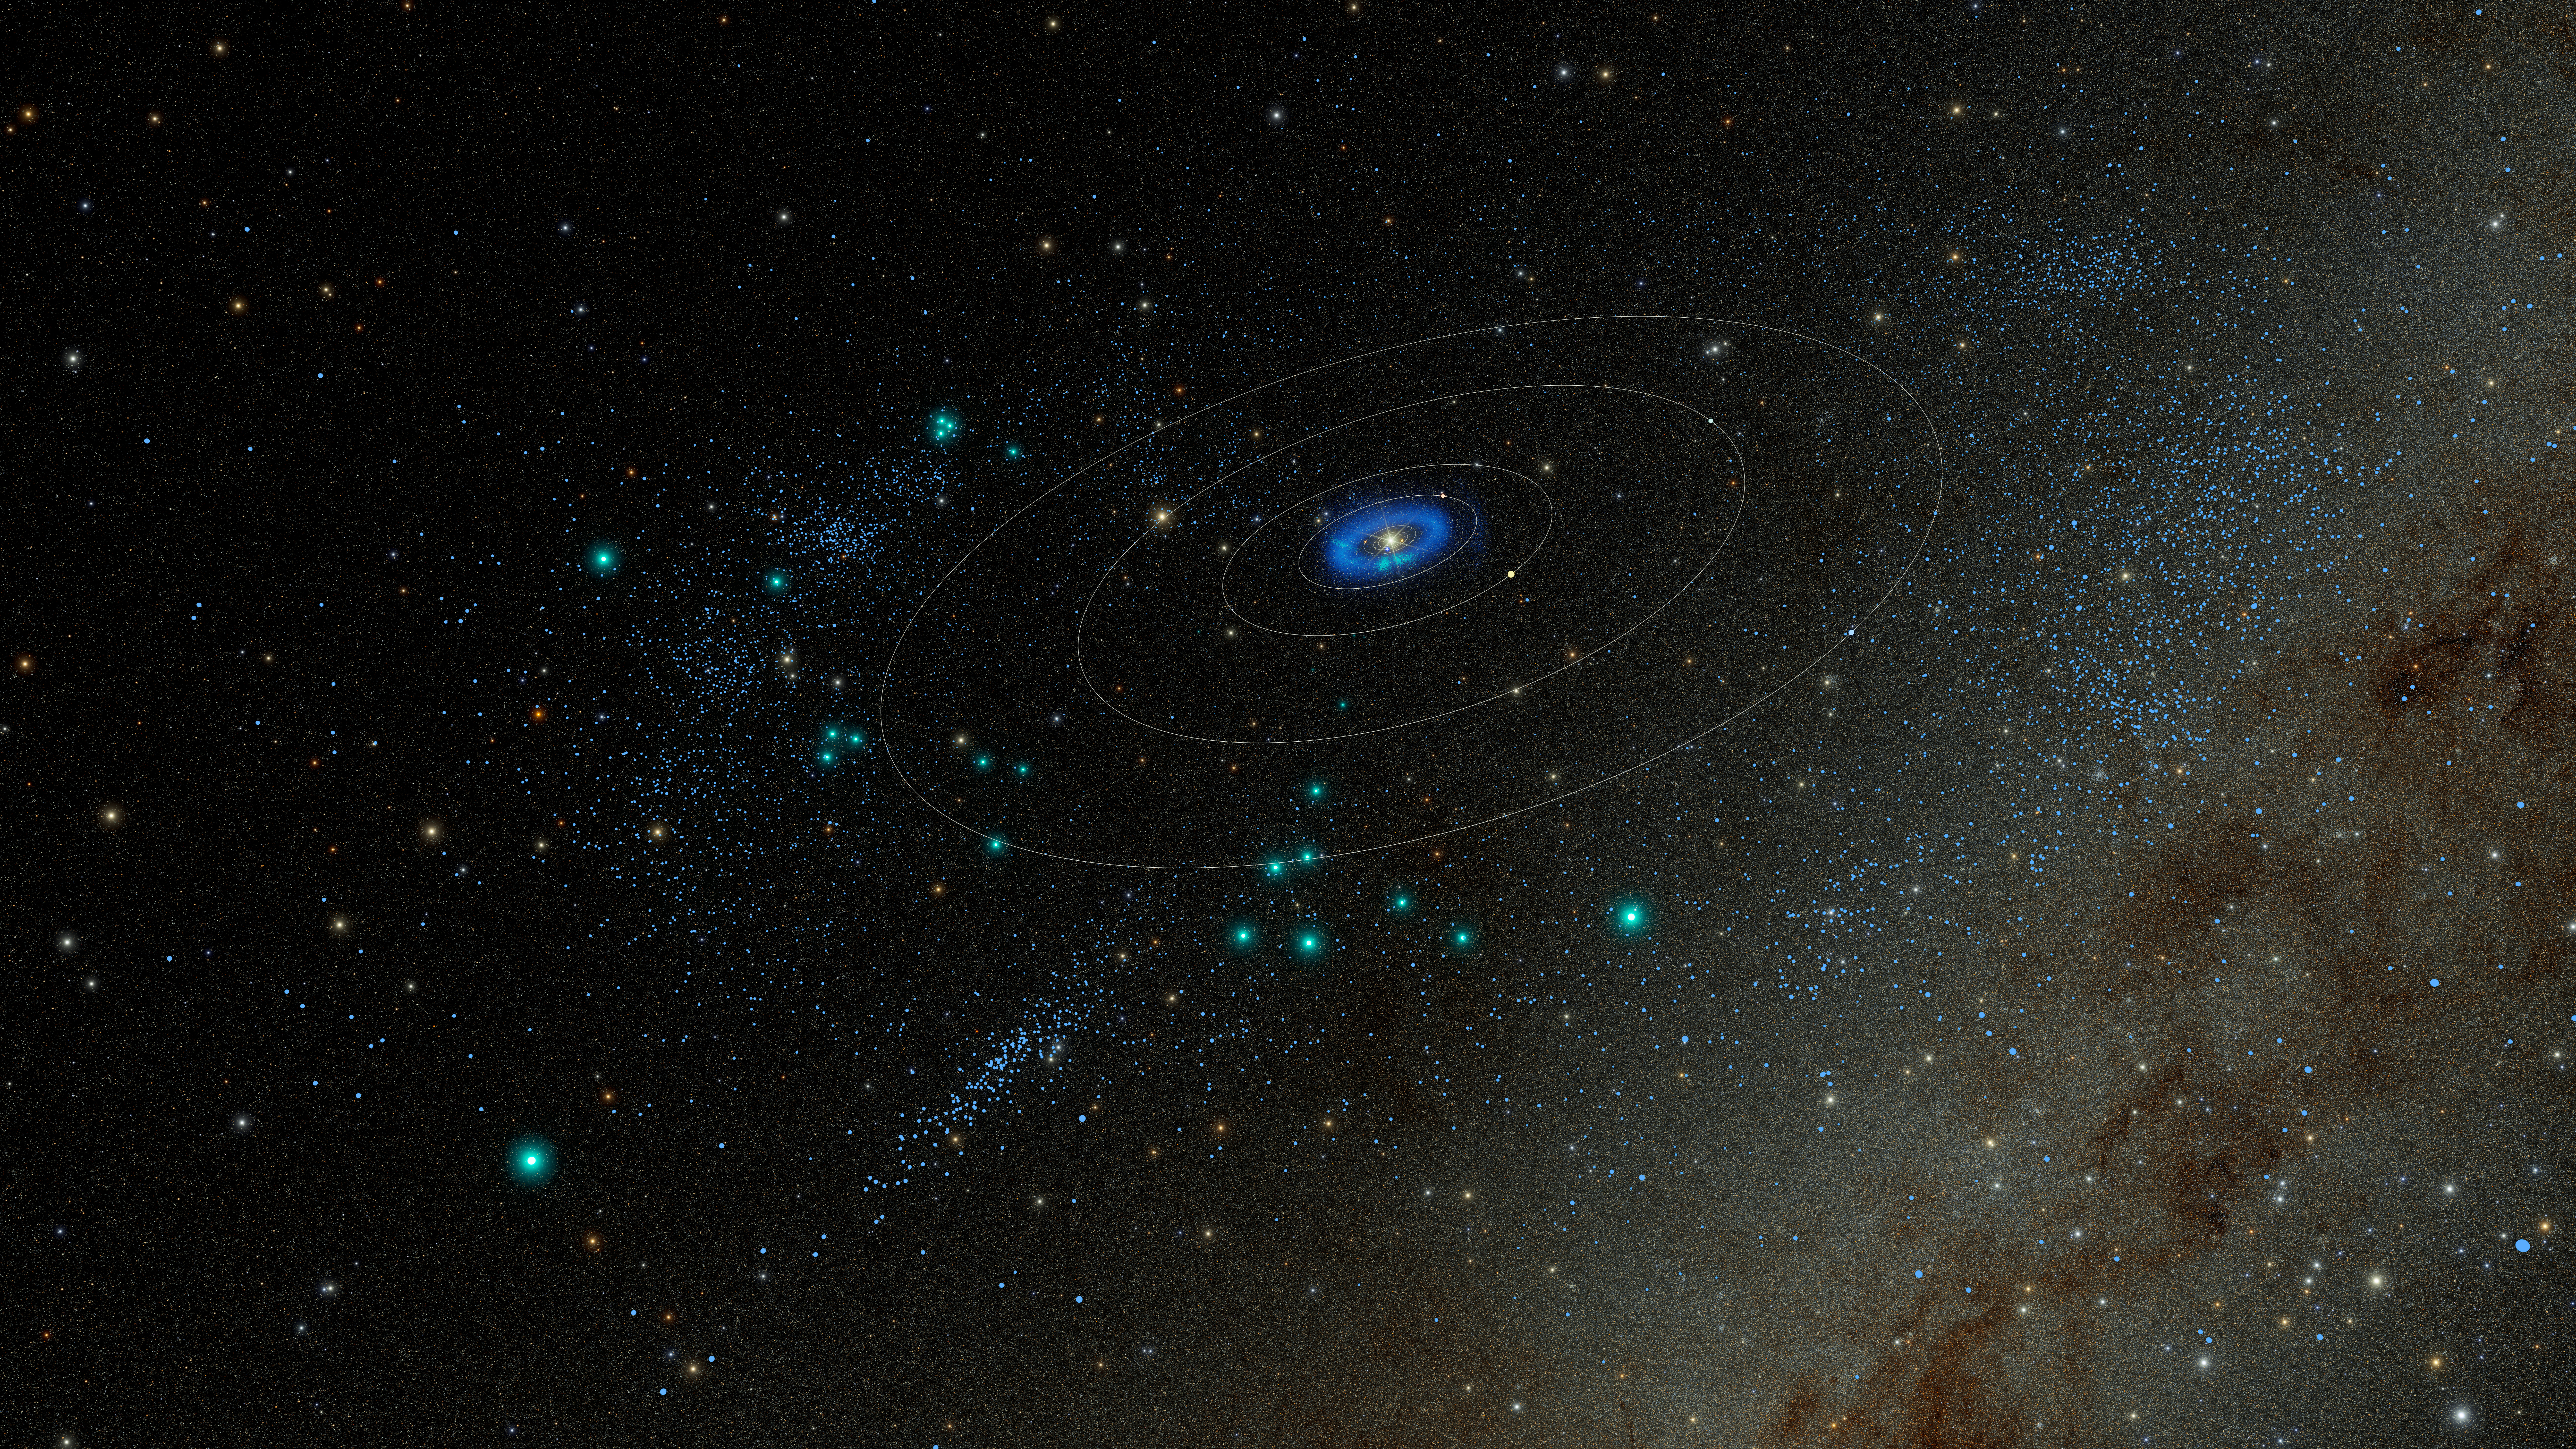

3D rendering of trans-Neptunian objects discovered by NSF–DOE Rubin Observatory

A model of the Solar System showing the roughly 380 trans-Neptunian objects (TNOs) discovered using observations taken during Rubin’s early optimization surveys in Summer 2025. TNOs are icy bodies that orbit beyond Neptune. Within this batch of discoveries are two extreme TNOs whose preliminary orbits place them among the 30 objects with the largest orbits ever discovered.

These are the August 2025 locations of the discovered objects.

Credit: NSF–DOE Vera C. Rubin Observatory/NOIRLab/SLAC/AURA/R. Proctor Acknowledgements: Star map: NASA/Goddard Space Flight Center Scientific Visualization Studio. Gaia DR2: ESA/Gaia/DPAC. Image Processing: M. Zamani (NSF NOIRLab)